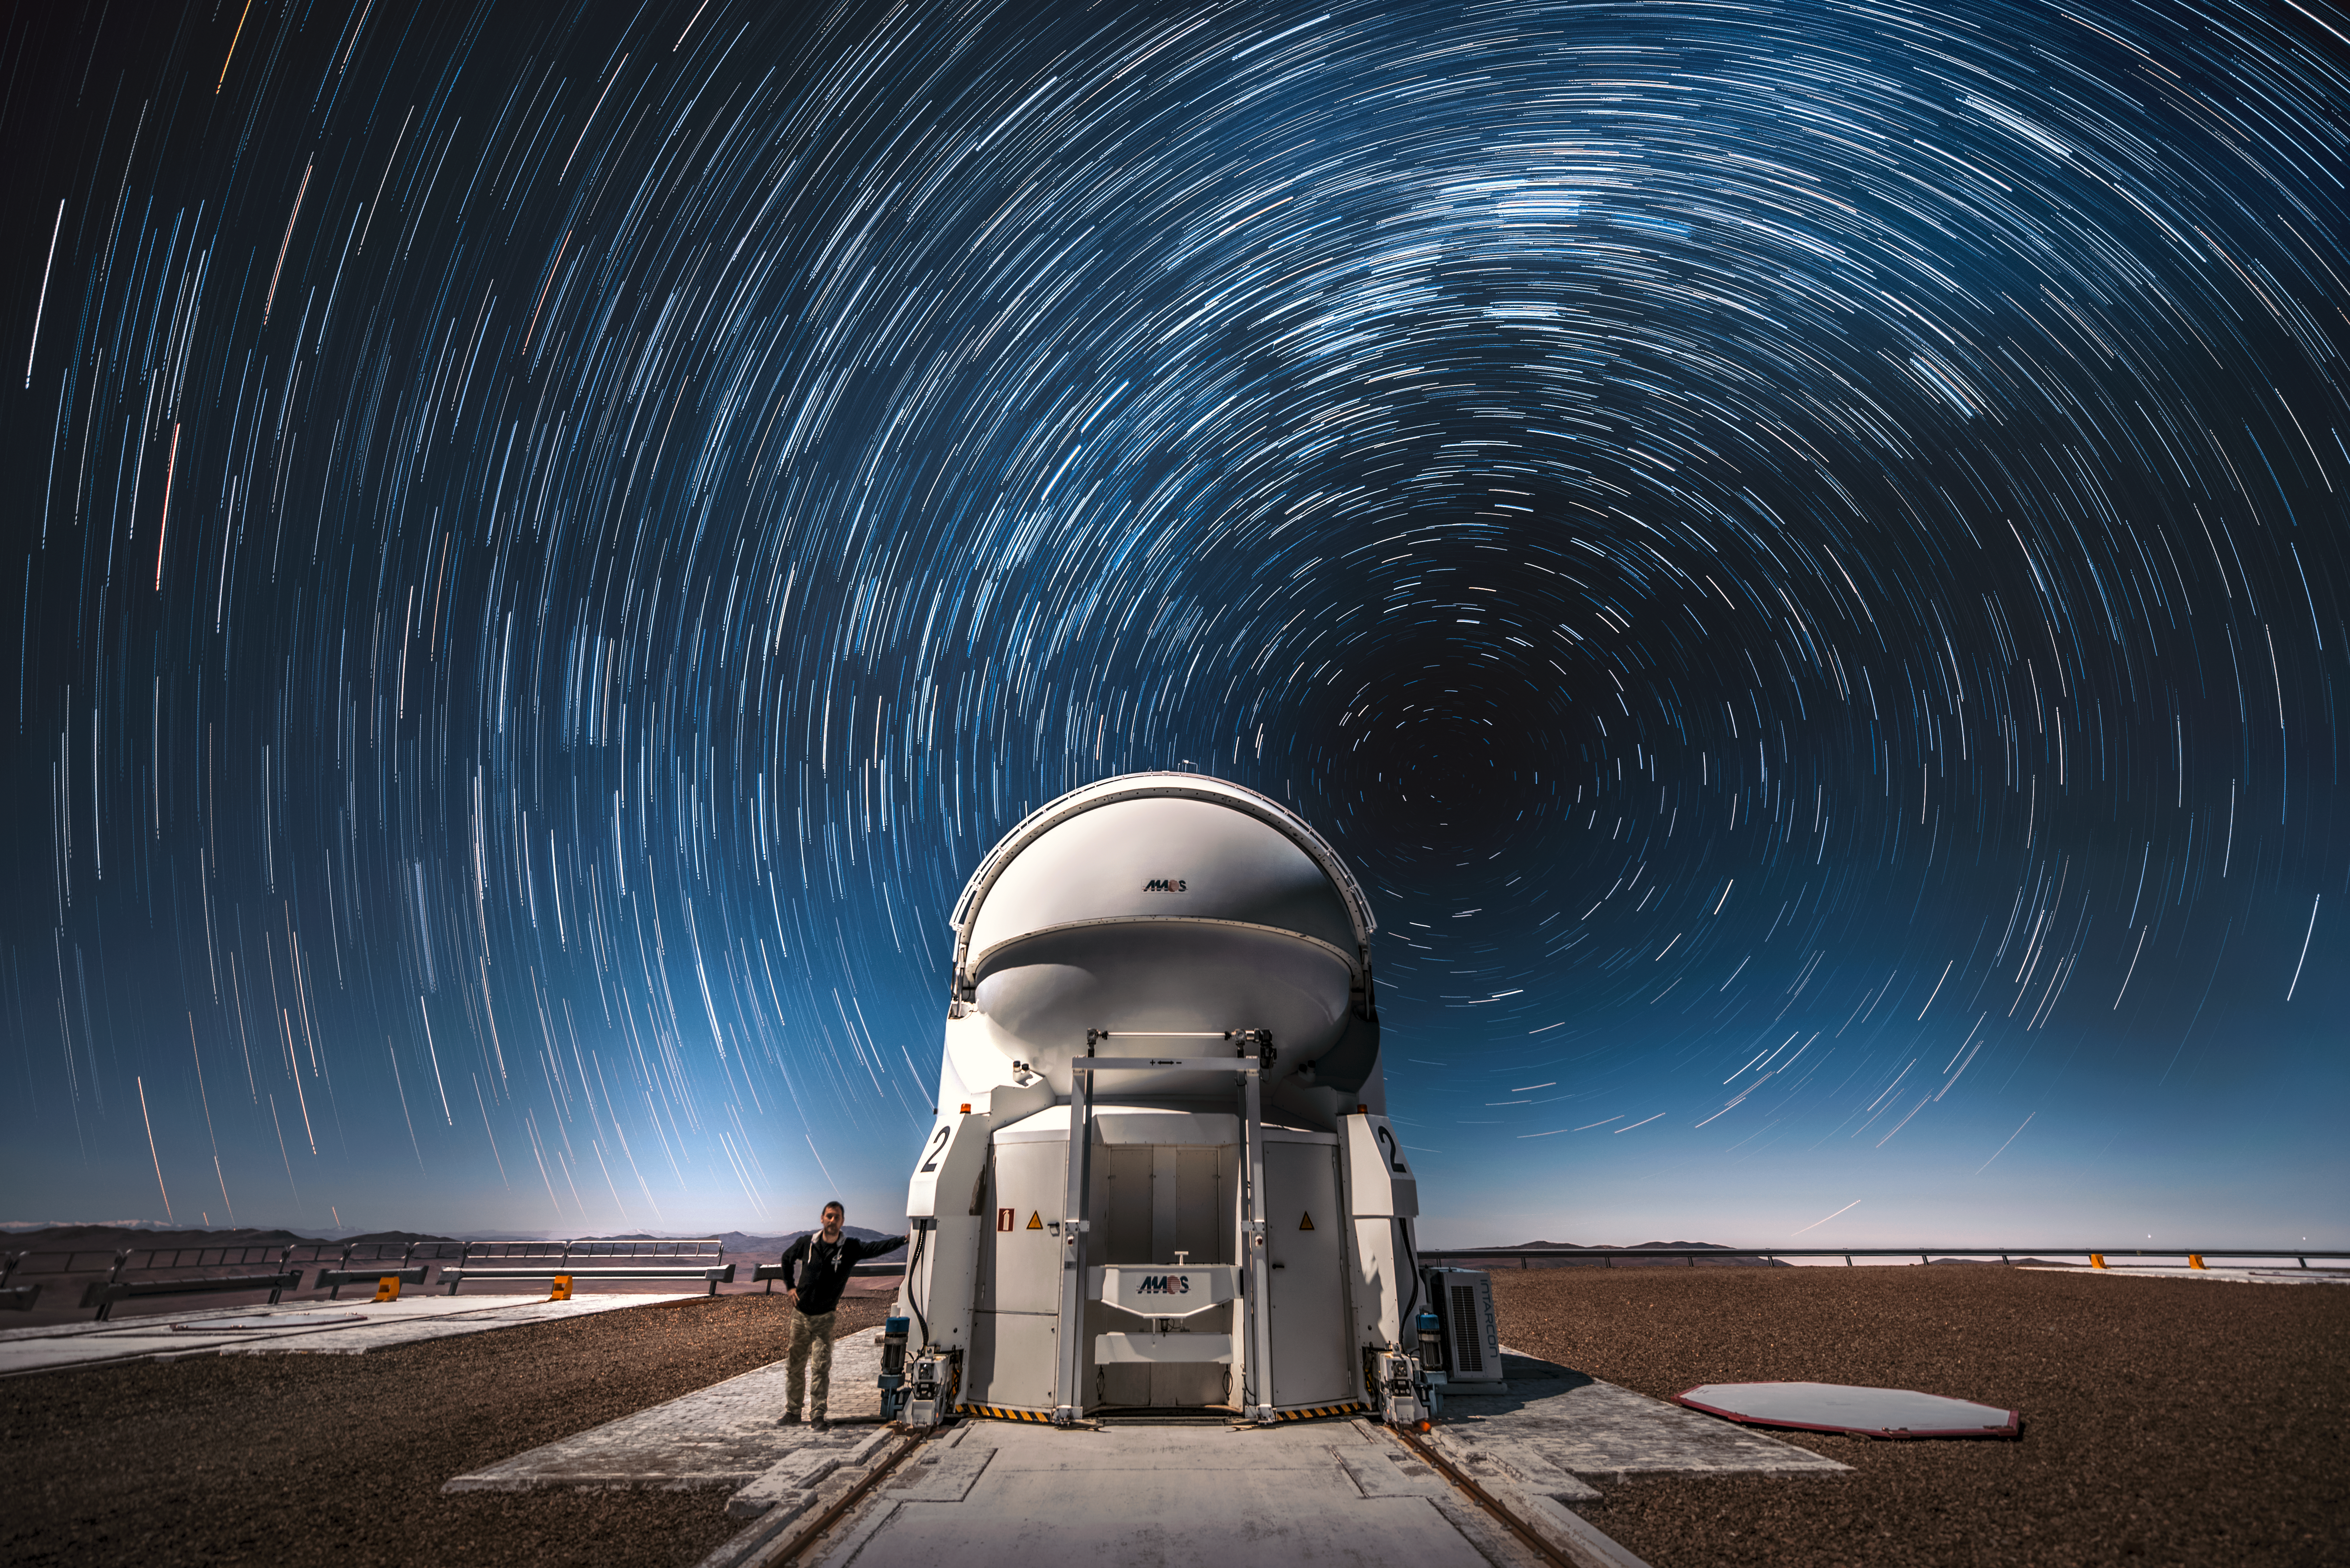

Swirling stars

Stars swirl overhead an Auxiliary Telescope at ESO's Paranal Observatory in this stunning shot from the Atacama Desert in northern Chile.

In the southern hemisphere, as the Earth turns, the stars appear to move in circles around the southern celestial pole. With a long enough camera exposure — such as the one used here — the stars appear to create circular trails as they move.

Credit: ESO/A. Ghizzi Panizza (www.albertoghizzipanizza.com)